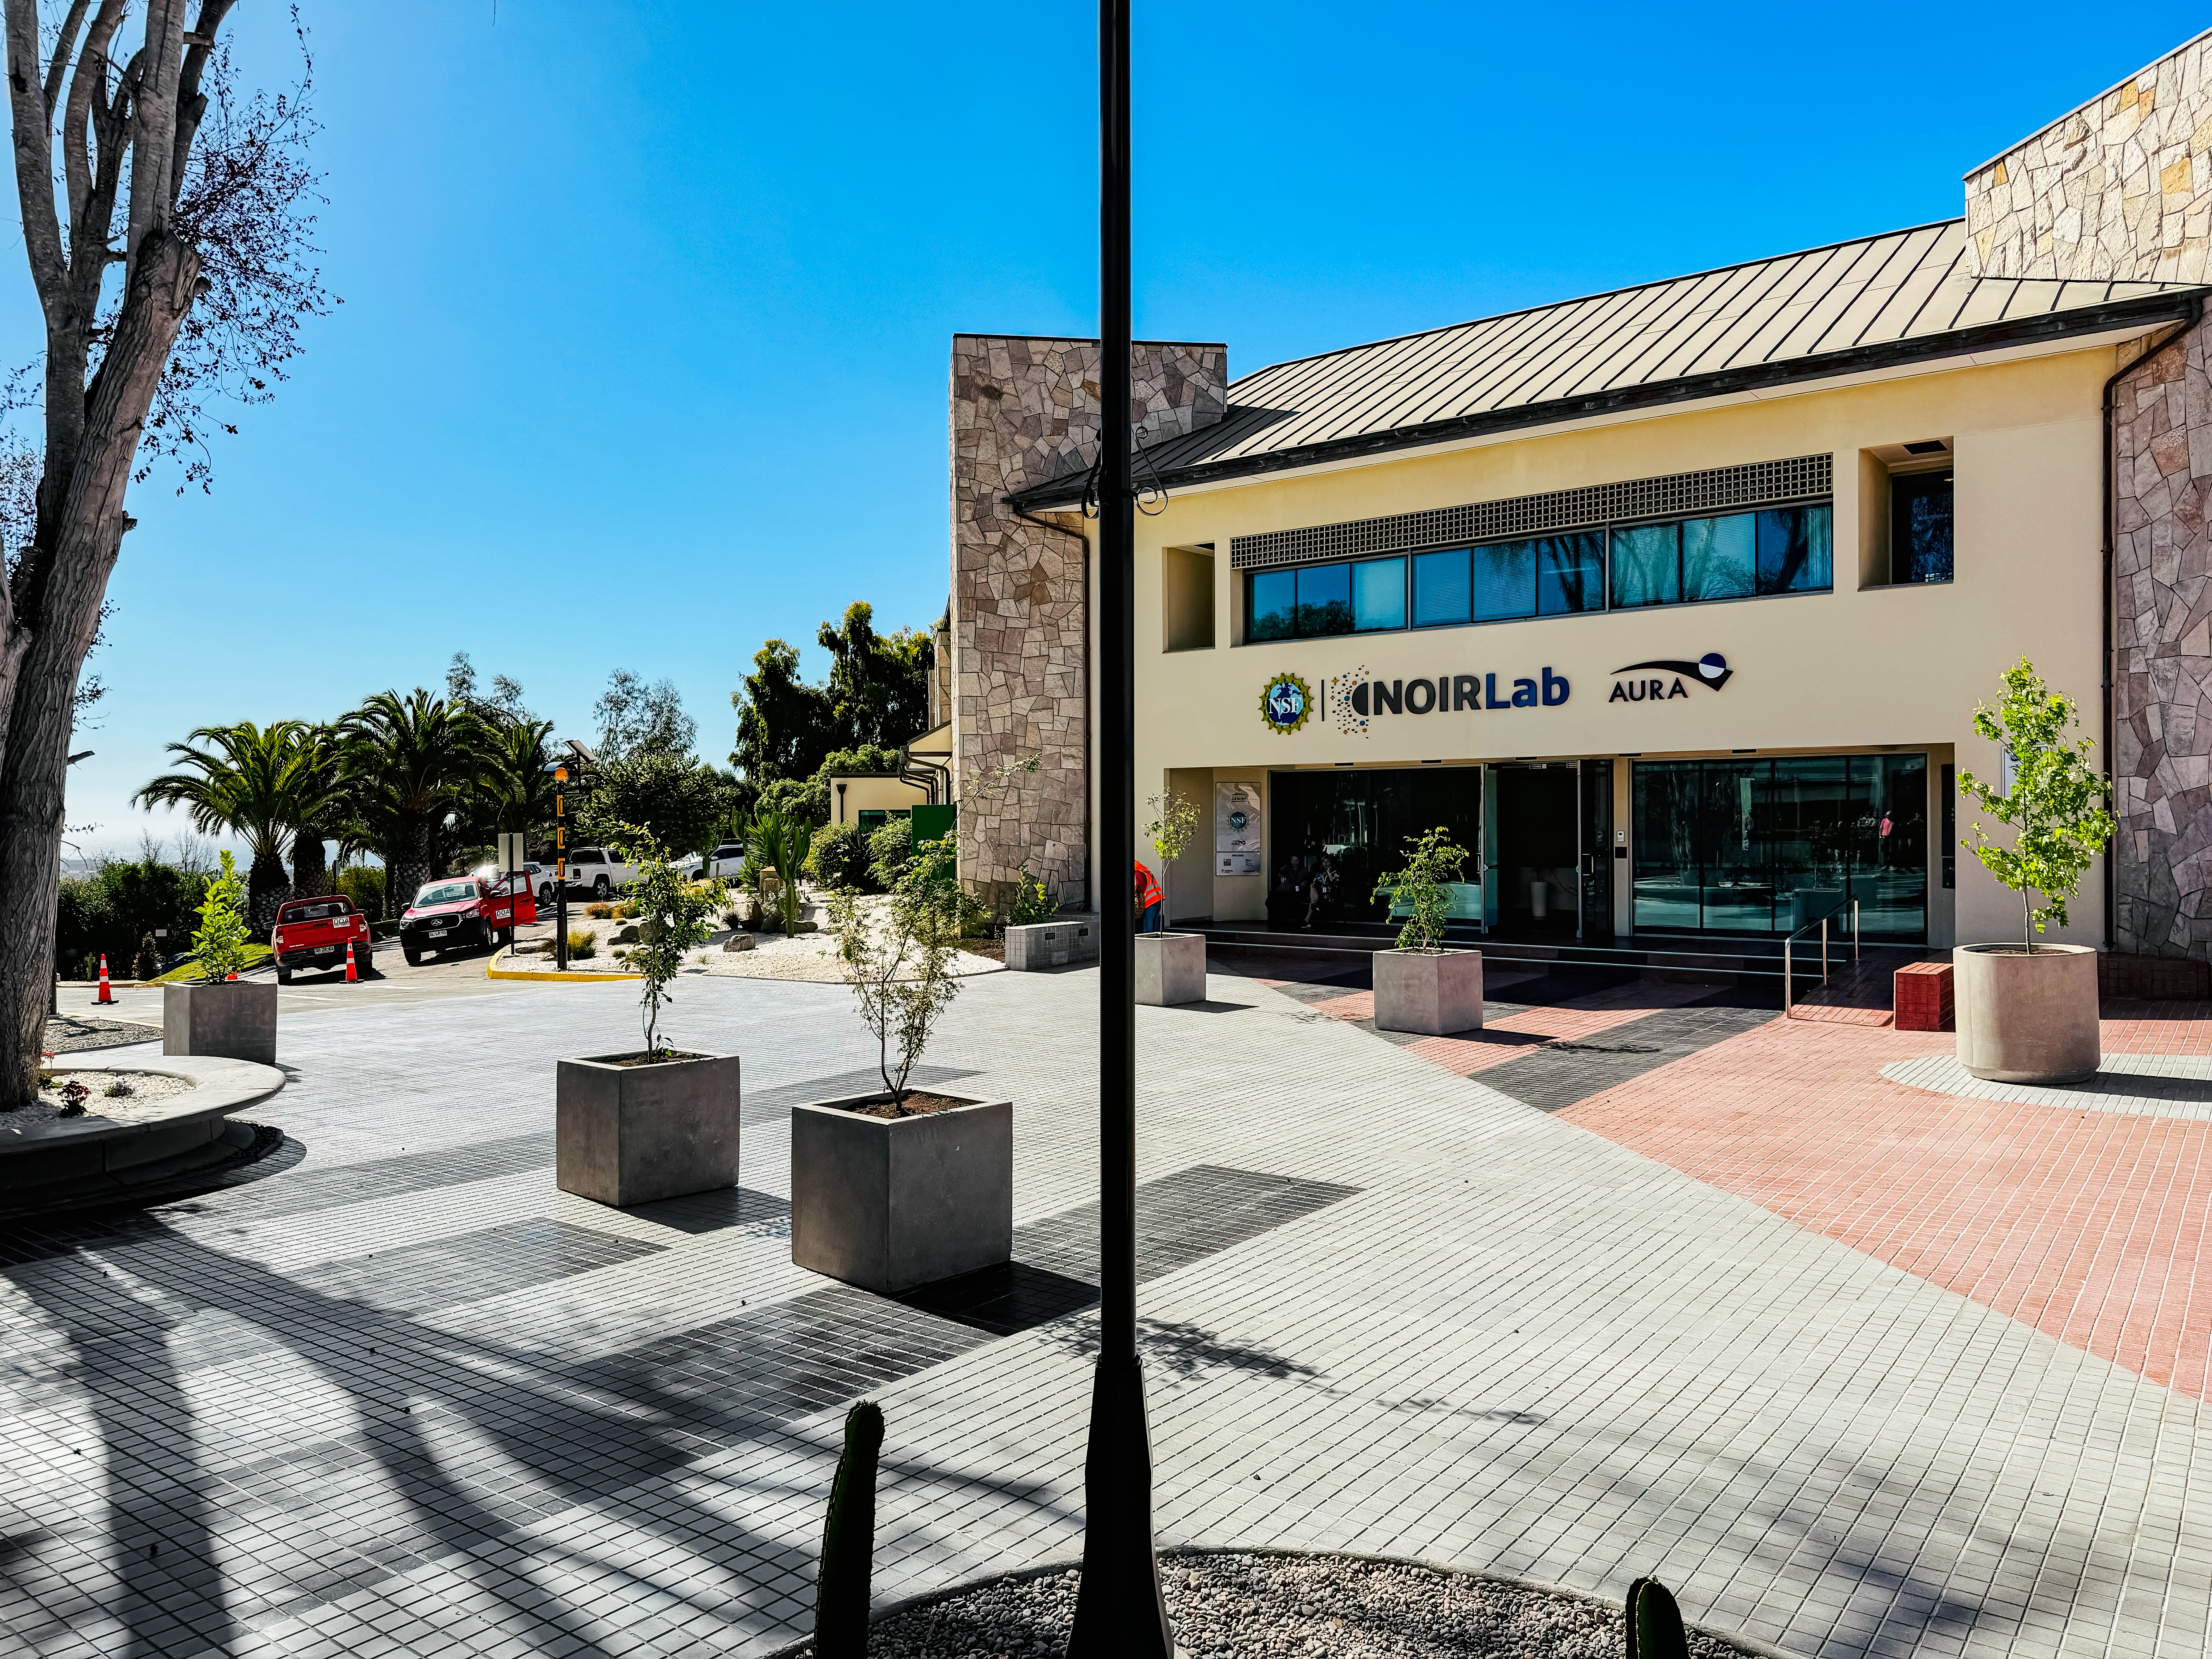

AURA Recinto New Pedestrian Crossing

The view from Buildings A and B across the new pedestrian crossing towards Building C.

Credit: NOIRLab